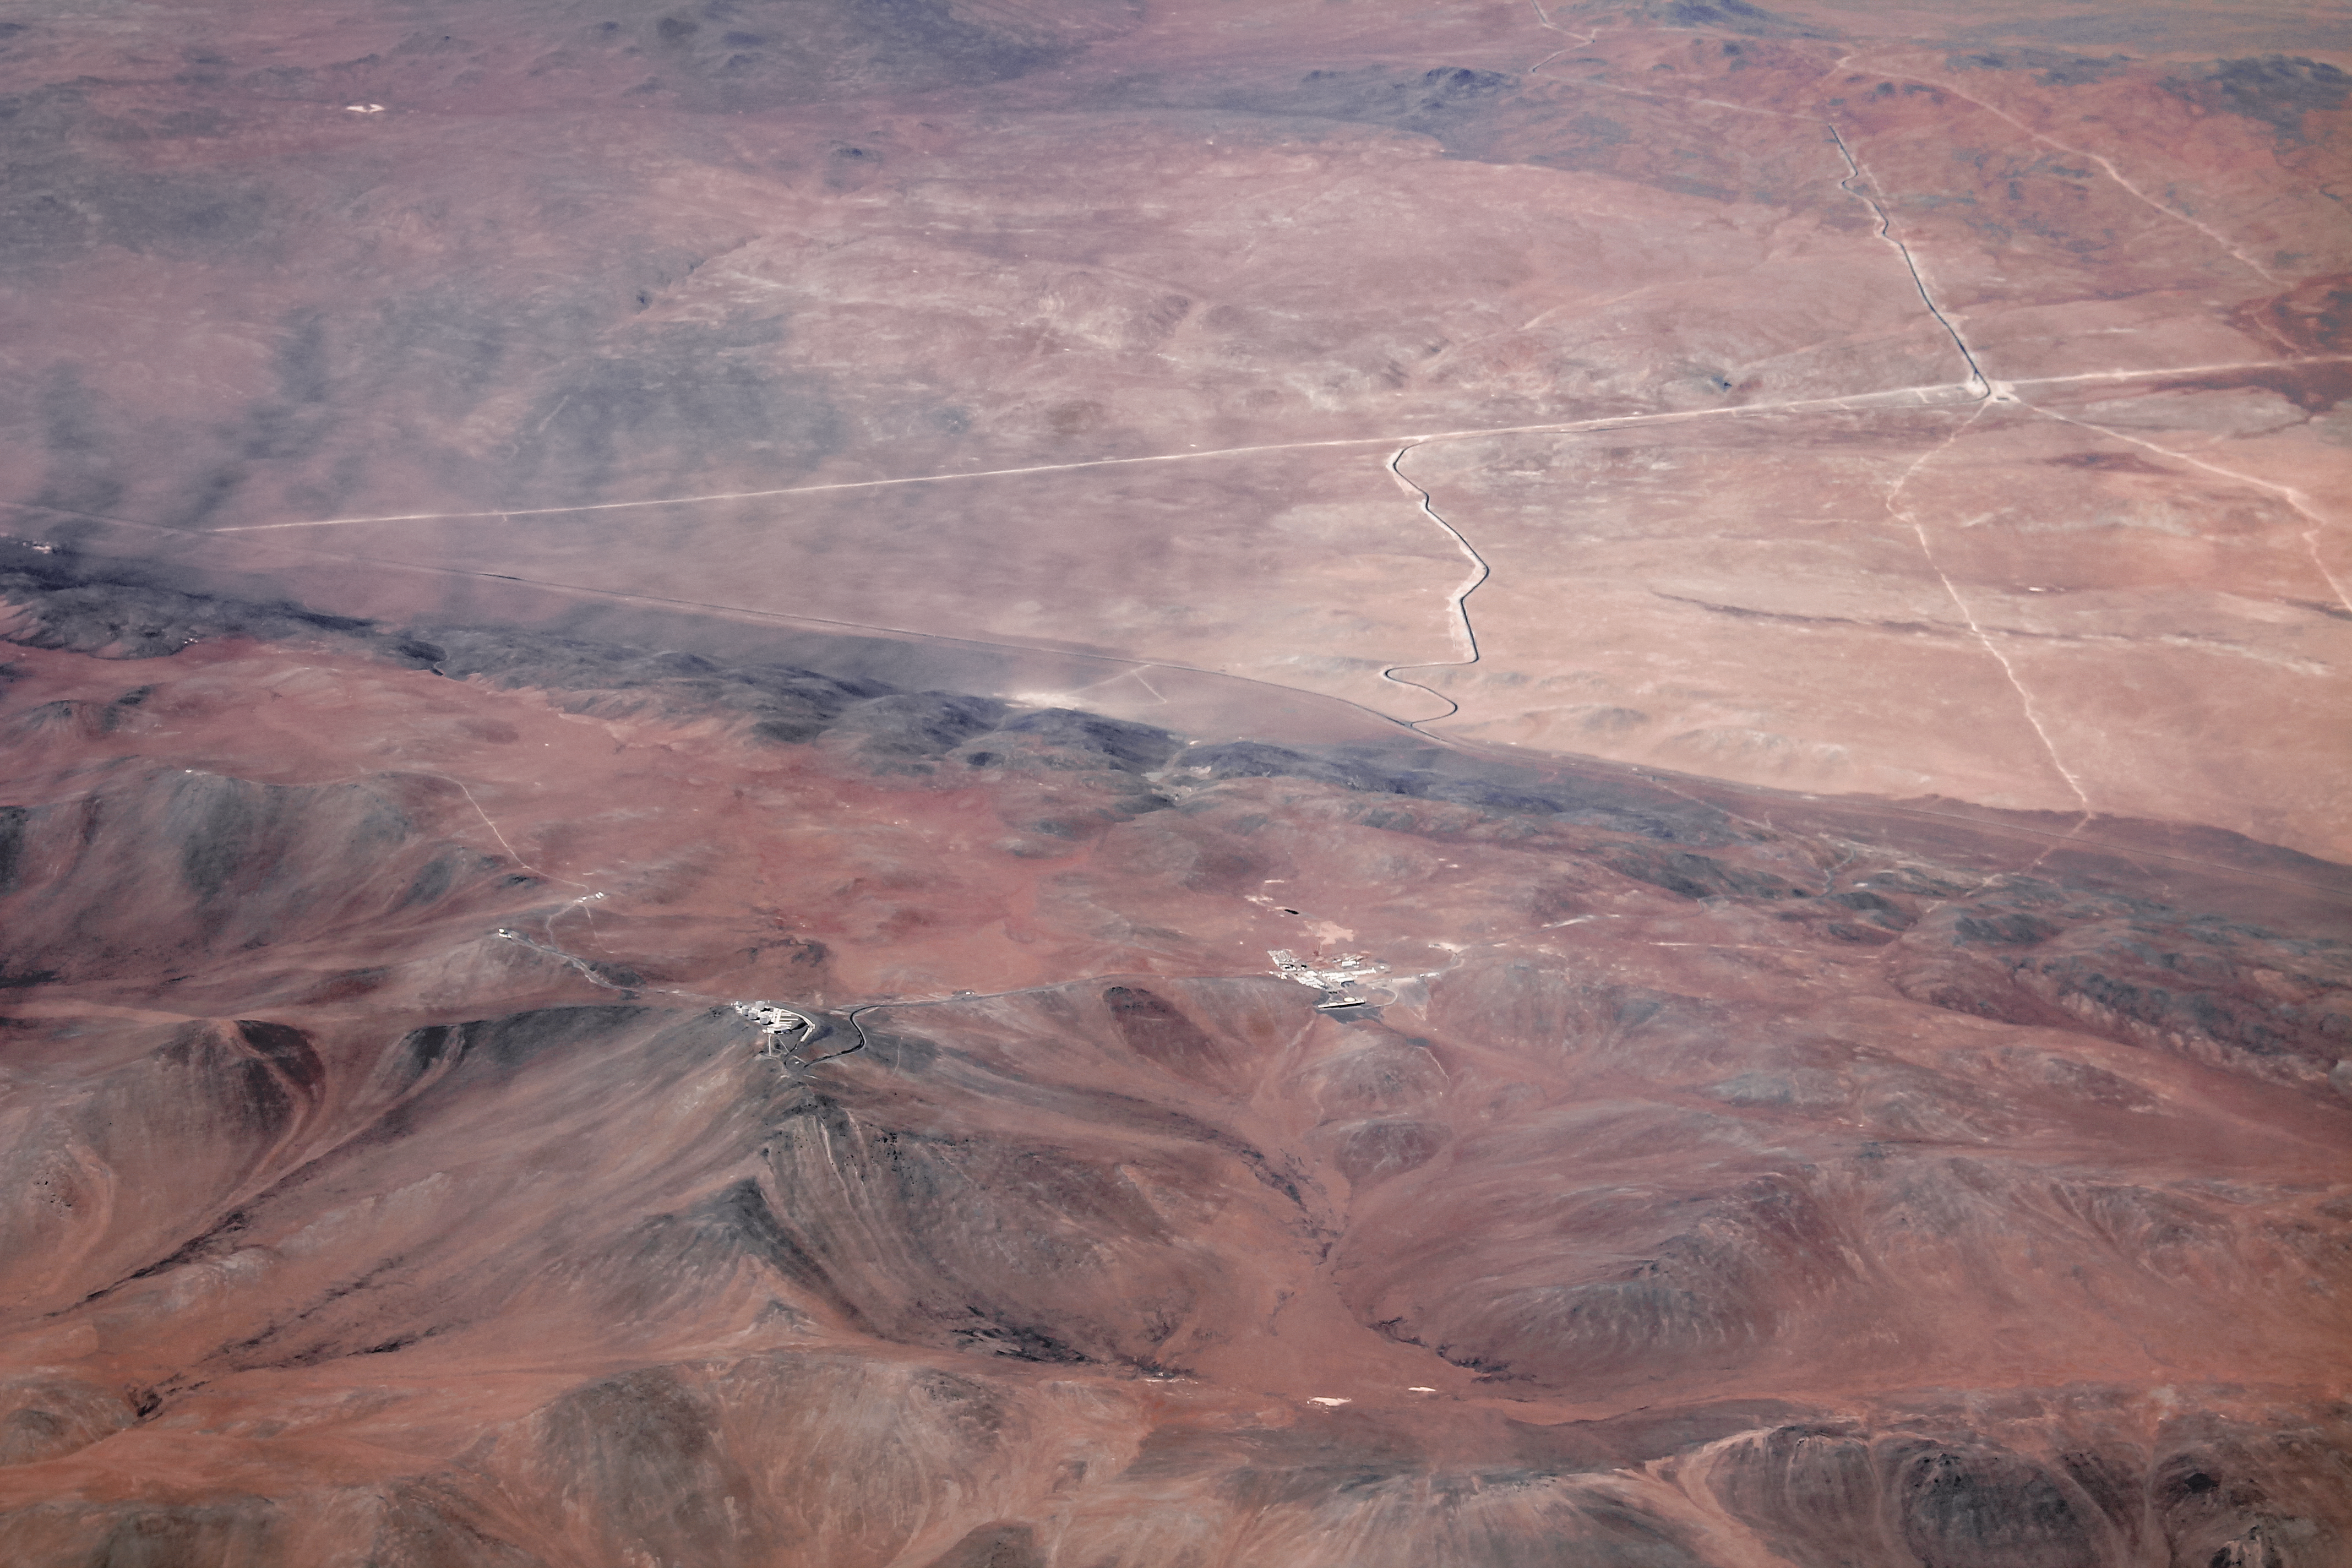

First Light for SPECULOOS

The SPECULOOS Southern Observatory has made its first observations on site at the European Southern Observatory’s Paranal Observatory in northern Chile. SPECULOOS will focus on detecting Earth-sized planets orbiting nearby ultra-cool stars and brown dwarfs.

Credit: ESO